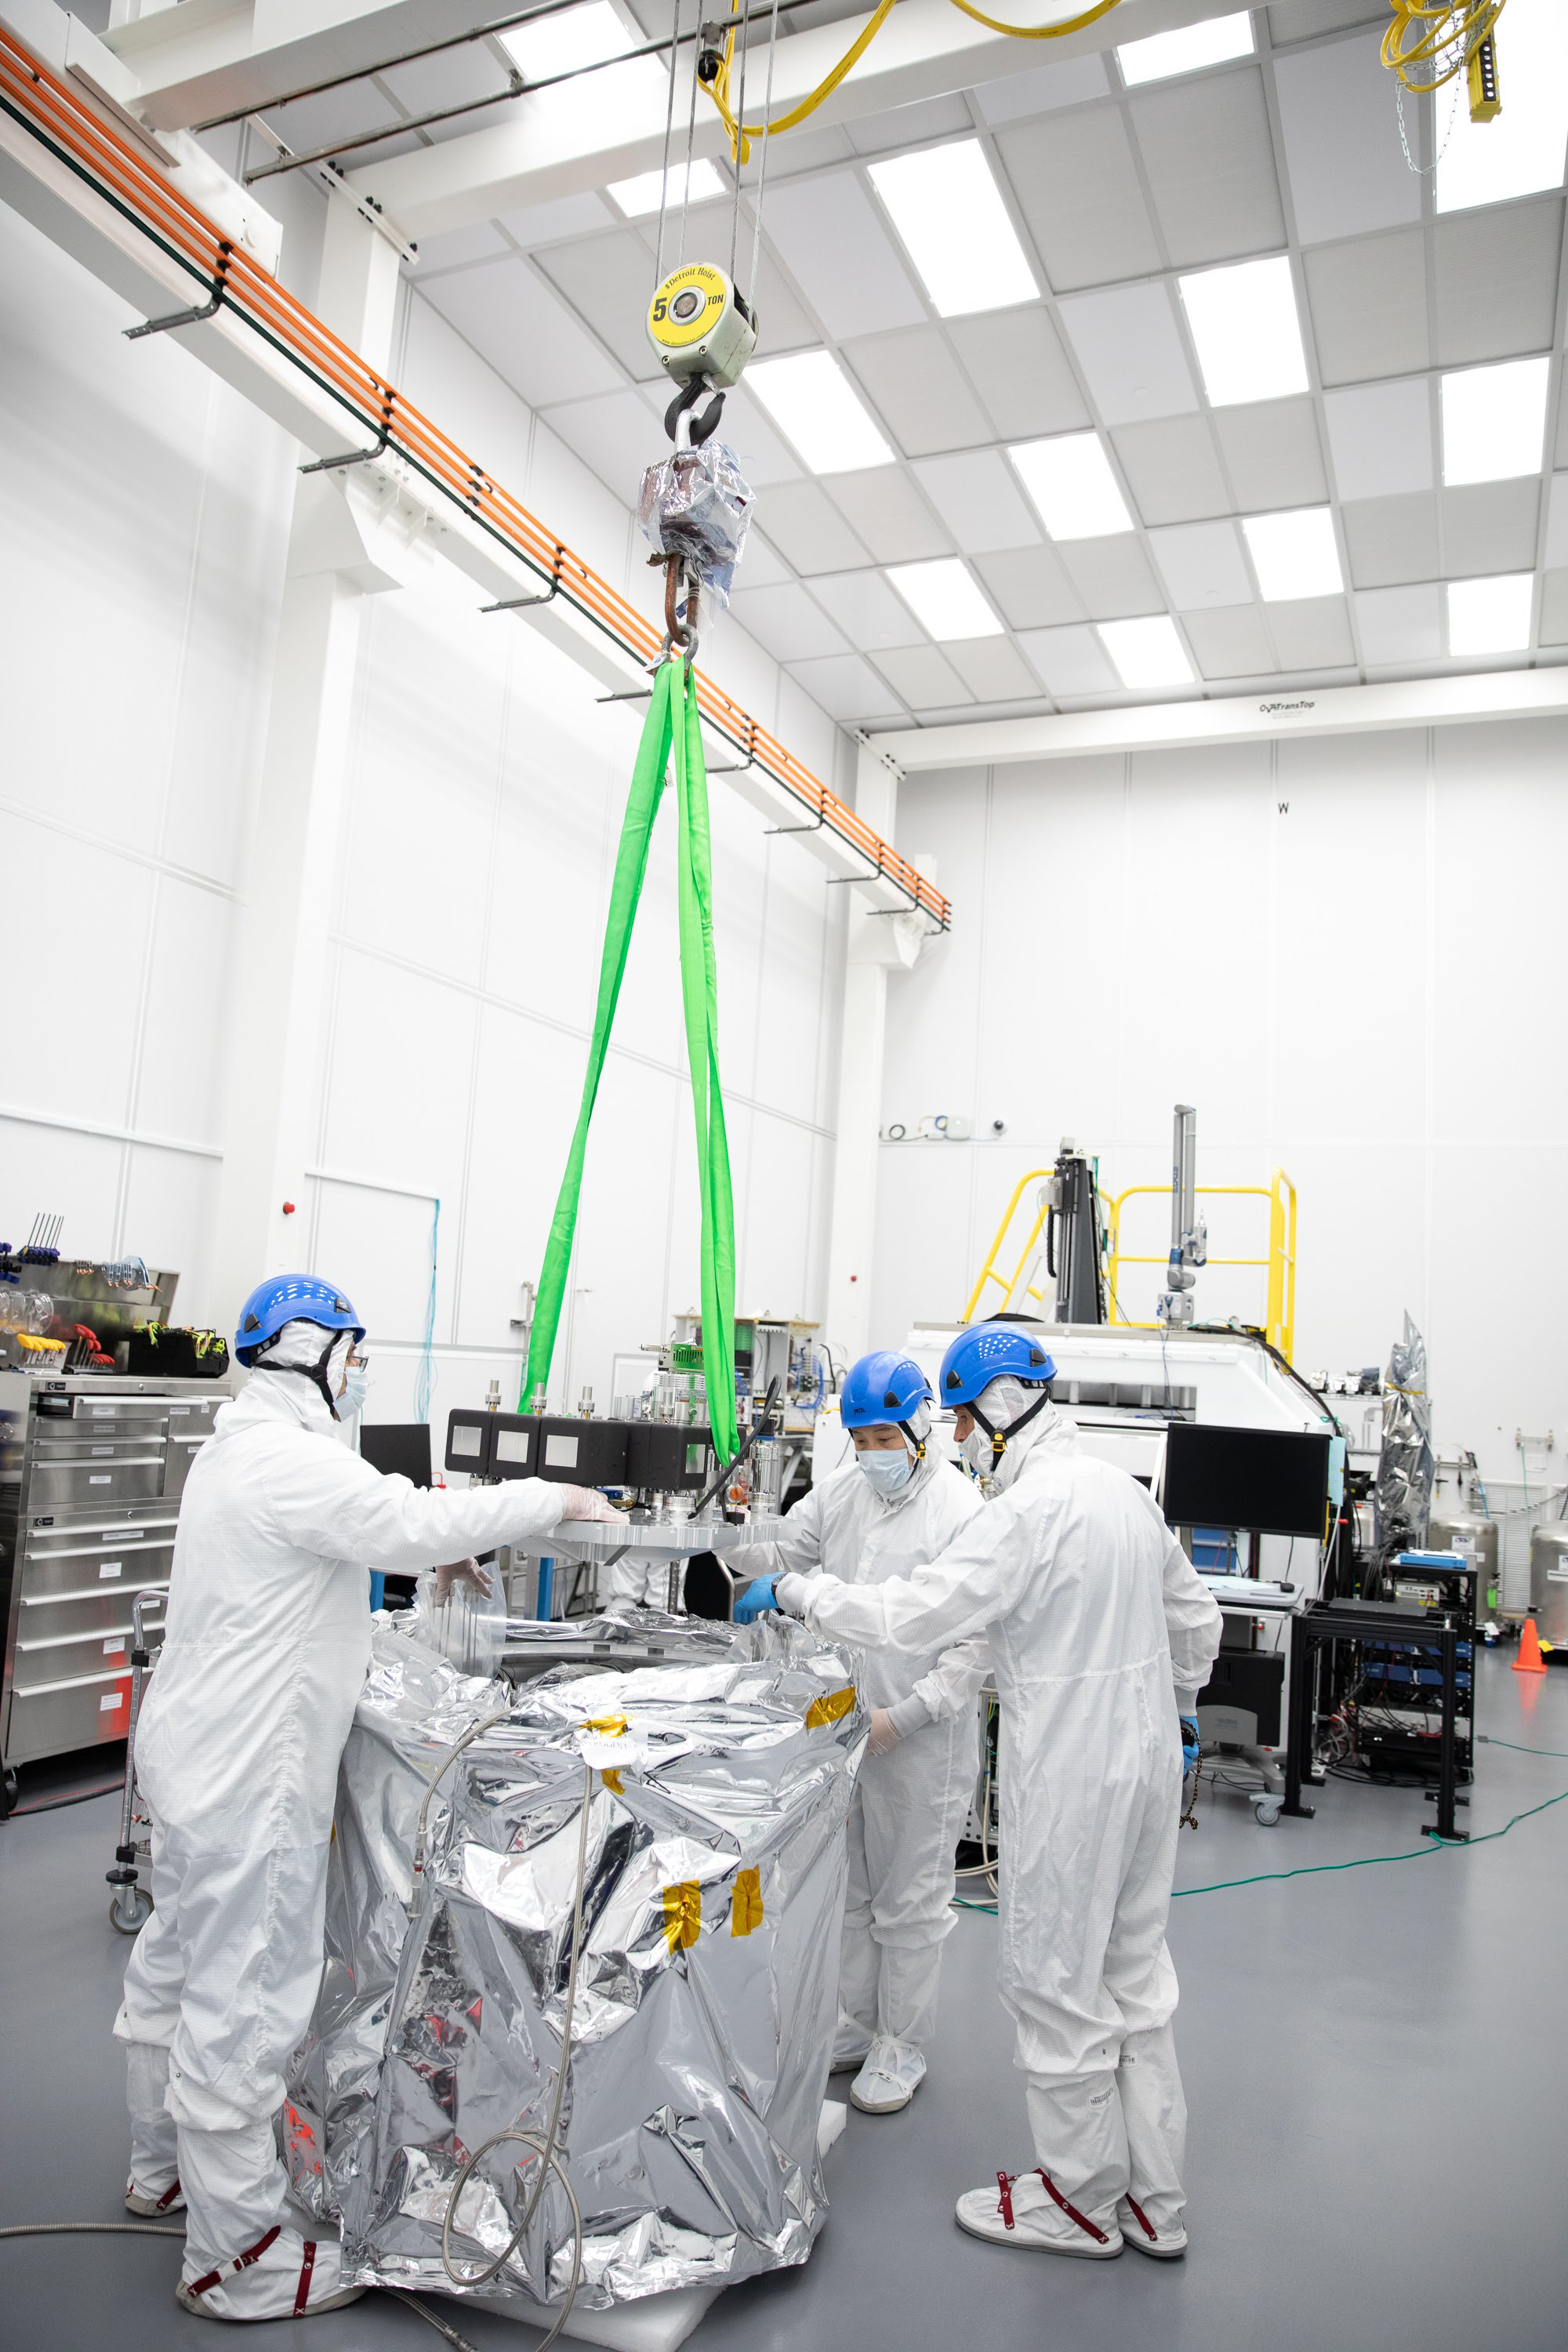

One Cool Camera: LSST’s Cryostat Assembly Completed

The cryostat assembly was built in a different clean room at SLAC and then delivered to the integration team. Here, the cryostat assembly is unwrapped and inspected after transportation.

Credit: Andy Freeberg/SLAC National Accelerator Laboratory Learn more: lsst.slac.stanford.edu